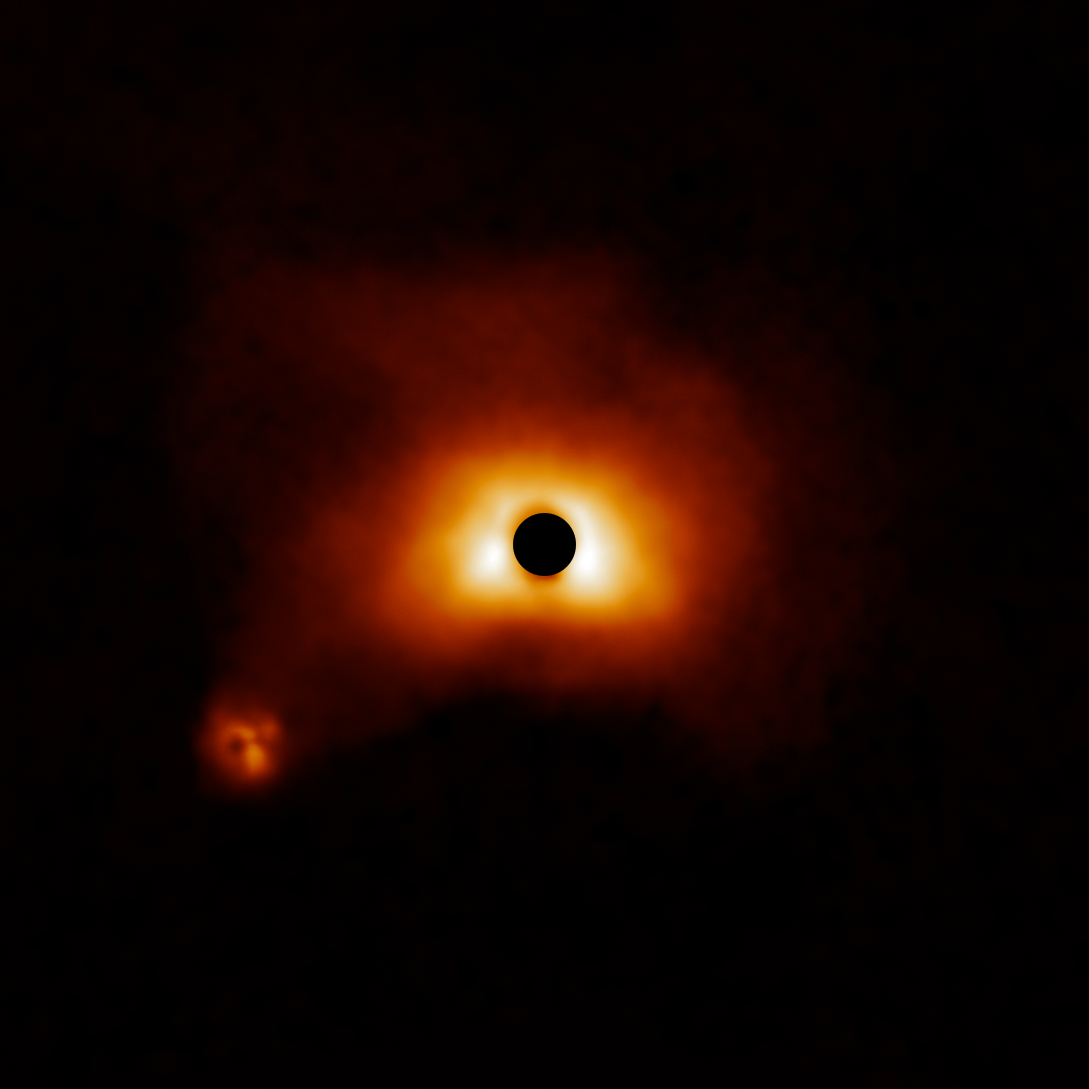

Dusty disk around HD 50138

The dusty disk around HD 50138 is part of a survey of 44 young massive stars to investigate planet formation in dusty, swirling disks — likely to become new solar systems. The image was taken with the Gemini Planet Imager (GPI) instrument on the Gemini South telescope of the International Gemini Observatory, a Program of NSF NOIRLab.

Credit: International Gemini Observatory/NOIRLab/NSF/AURA/E. Rich (Michigan University)